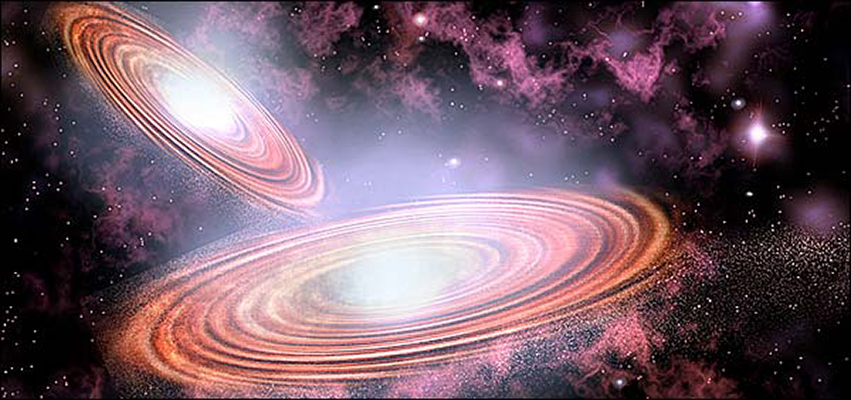

Elusive Binary Black Hole System Identified

Finding a needle in a haystack might be easy compared to finding two very similar black holes closely orbiting each other in a distant galaxy. Astronomers from the National Optical Astronomy Observatory (NOAO) in Tucson have found what looks like two massive black holes orbiting each other in the center of one galaxy.

Credit: NOIRLab/NSF/AURA/P. Marenfeld